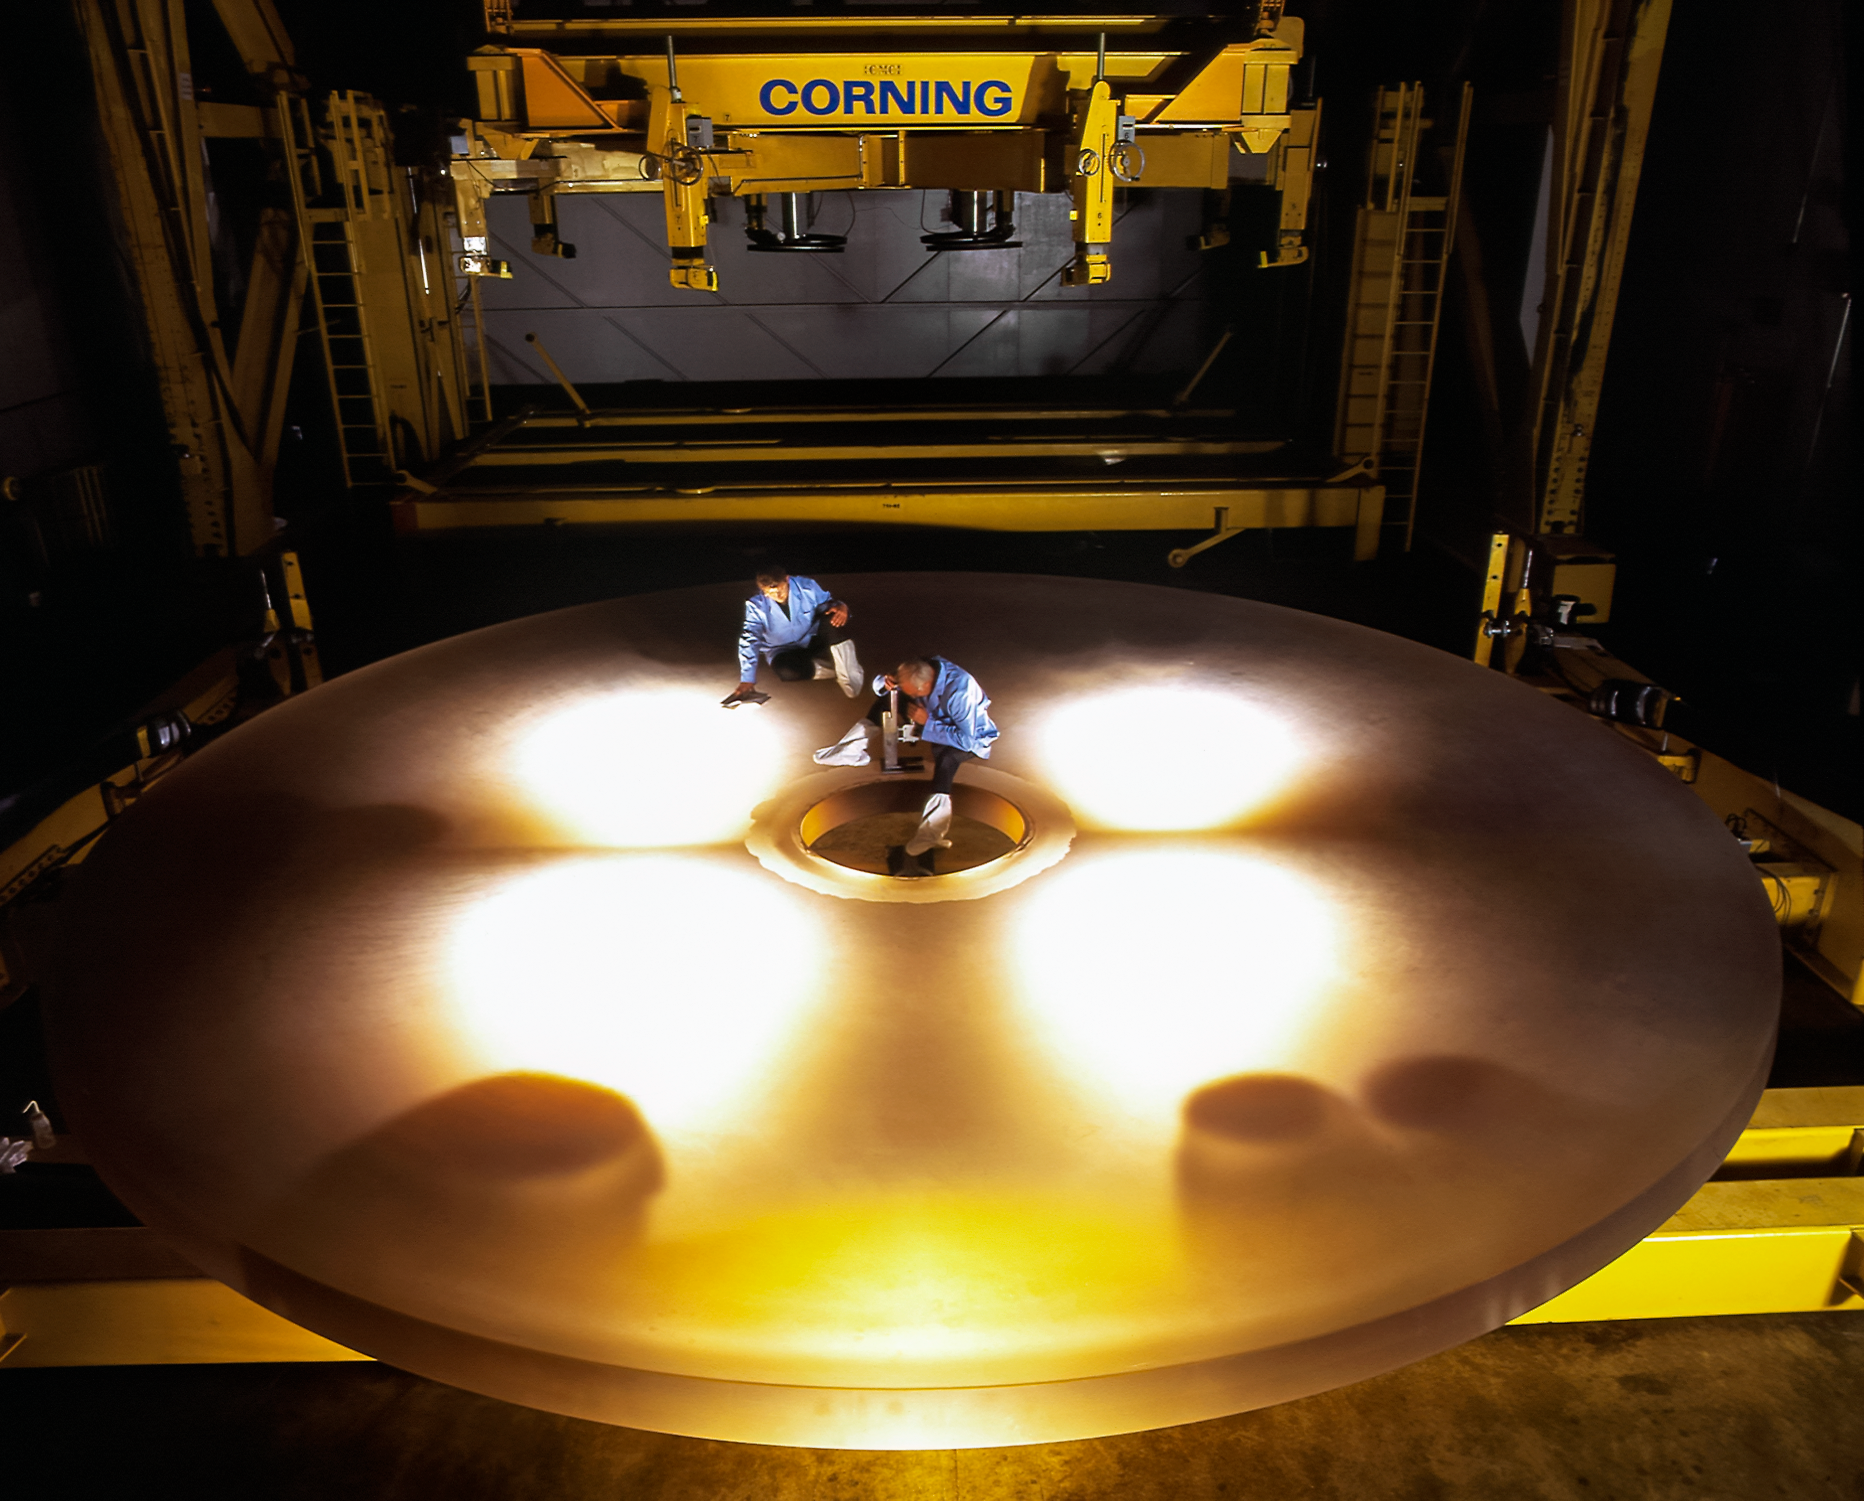

First Gemini Mirror

The first International Gemini Observatory 8-meter mirror just before delivery, backlit with two workers on it in 1997.

Credit: International Gemini Observatory/NOIRLab/NSF/AURA